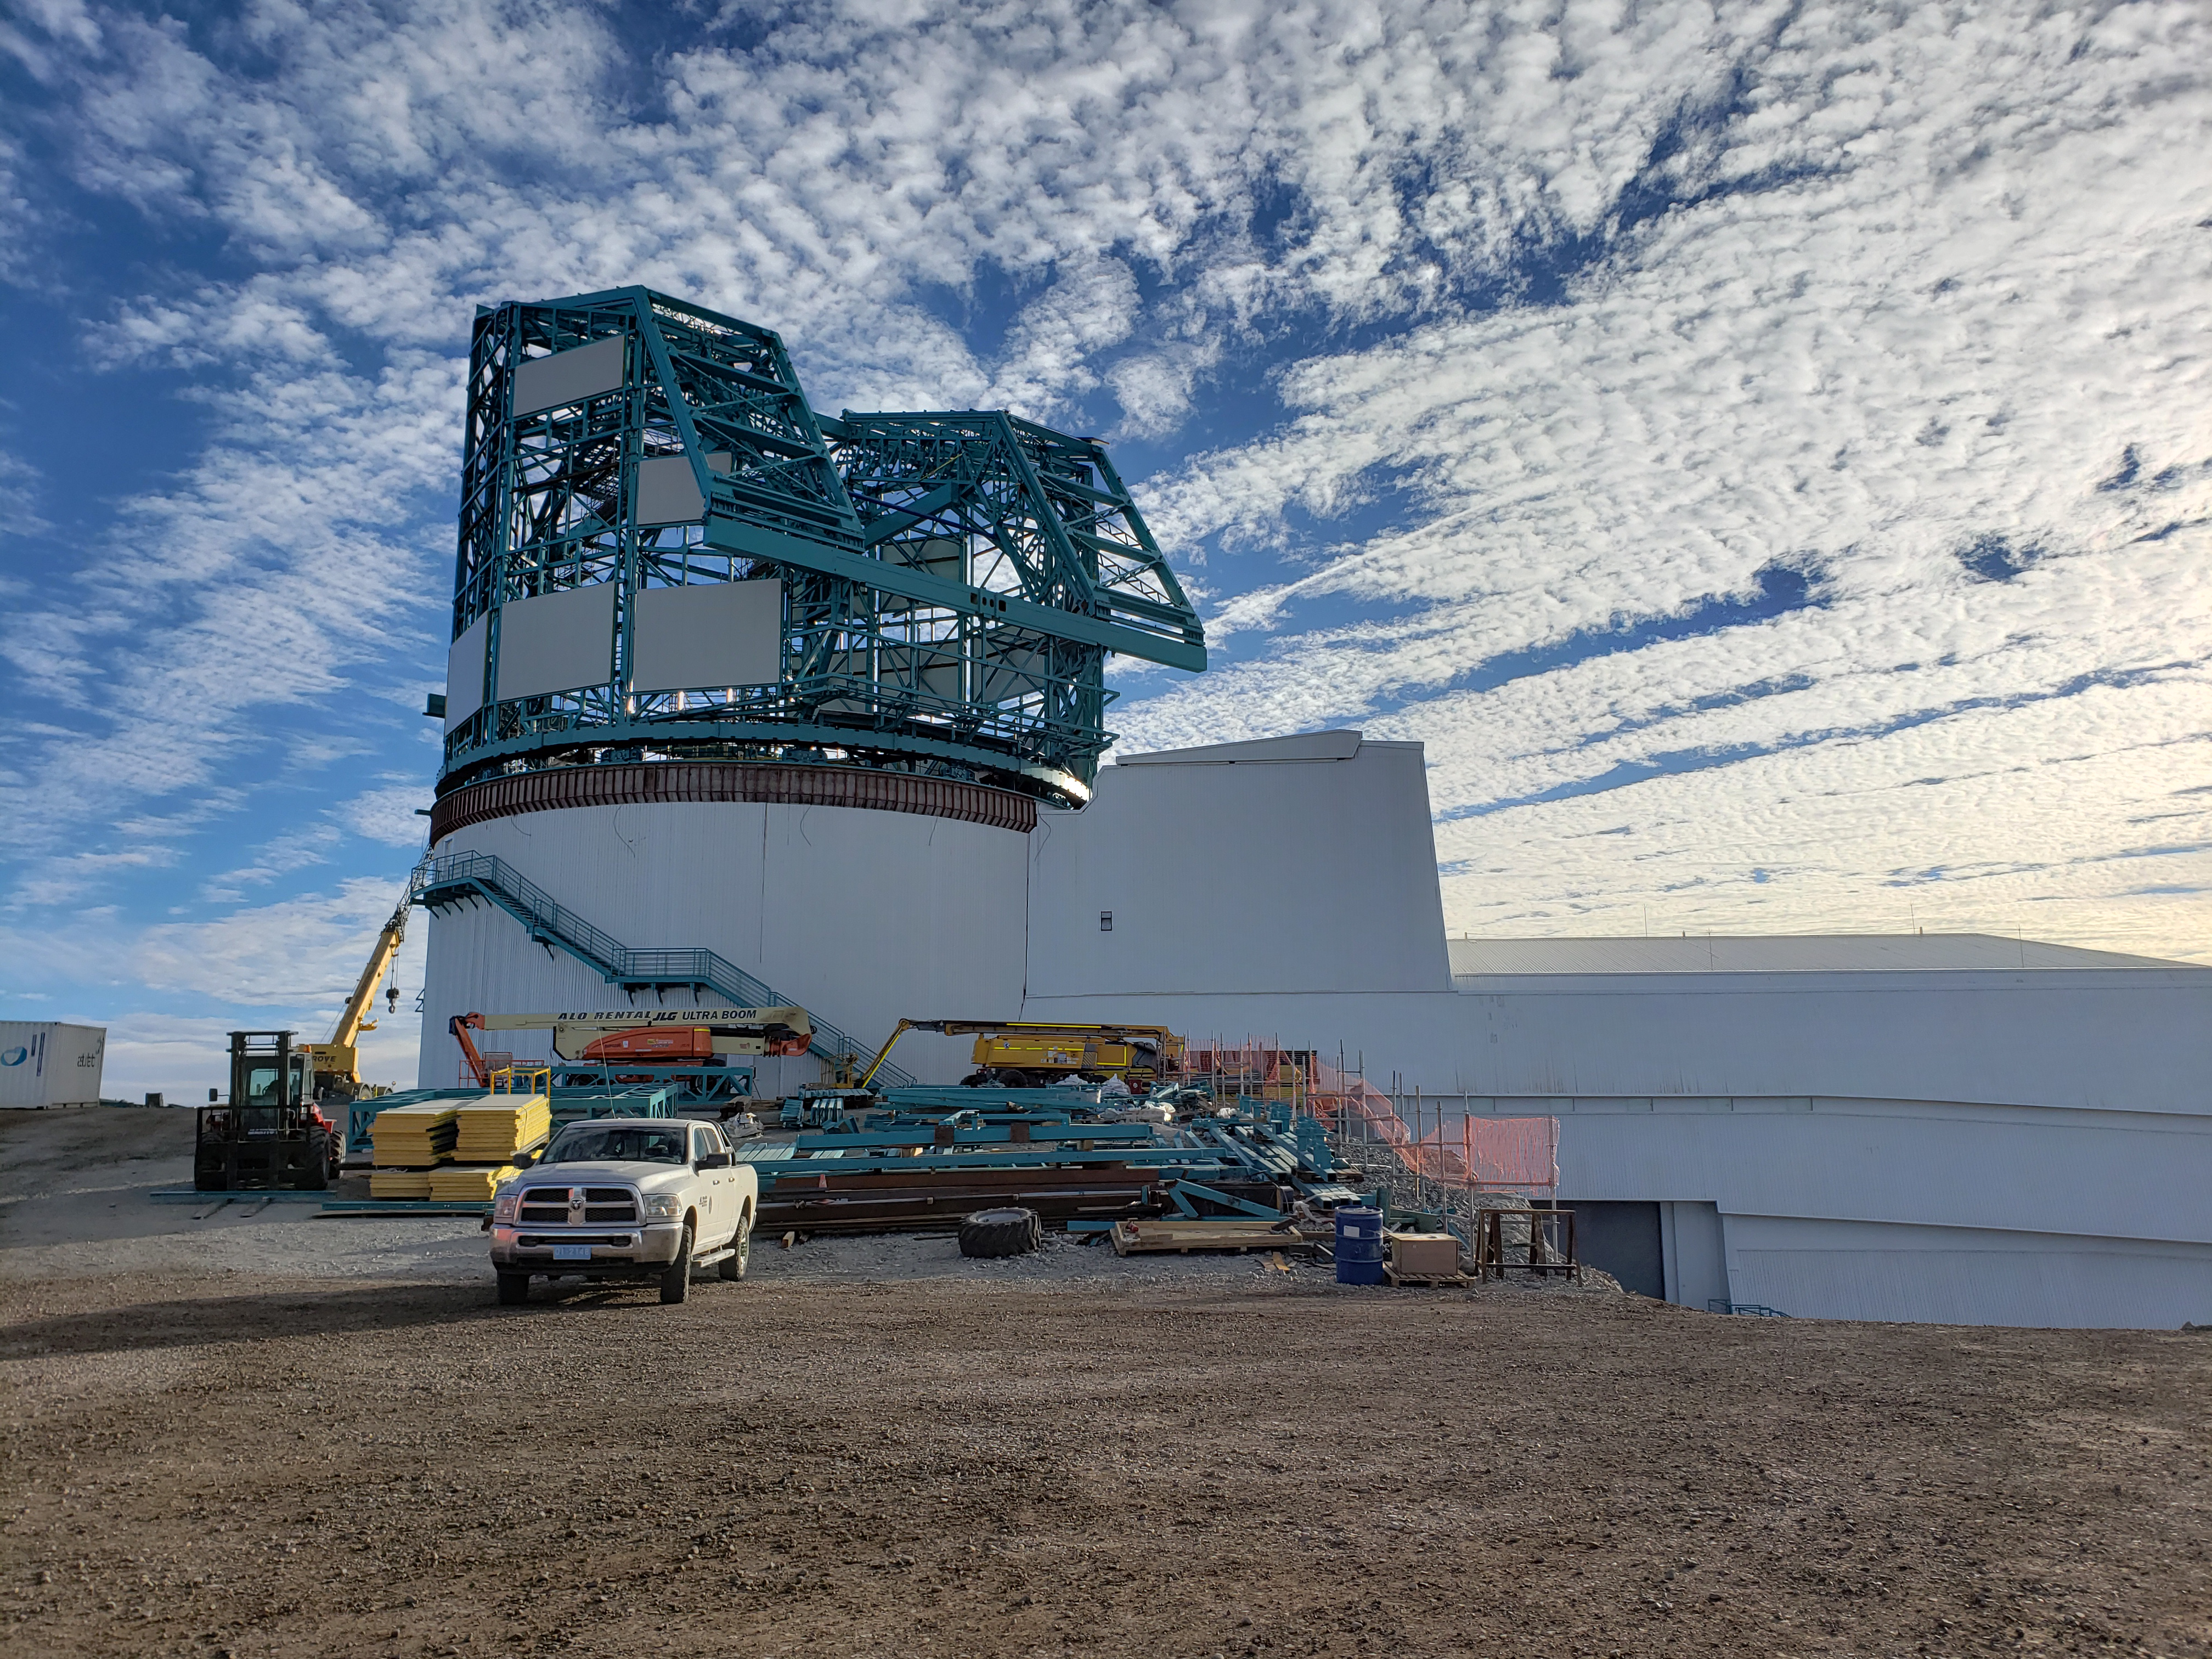

Summit Construction Progress October 2019

General overview photos of recent progress on the summit.

Credit: Rubin Observatory/NSF/AURA